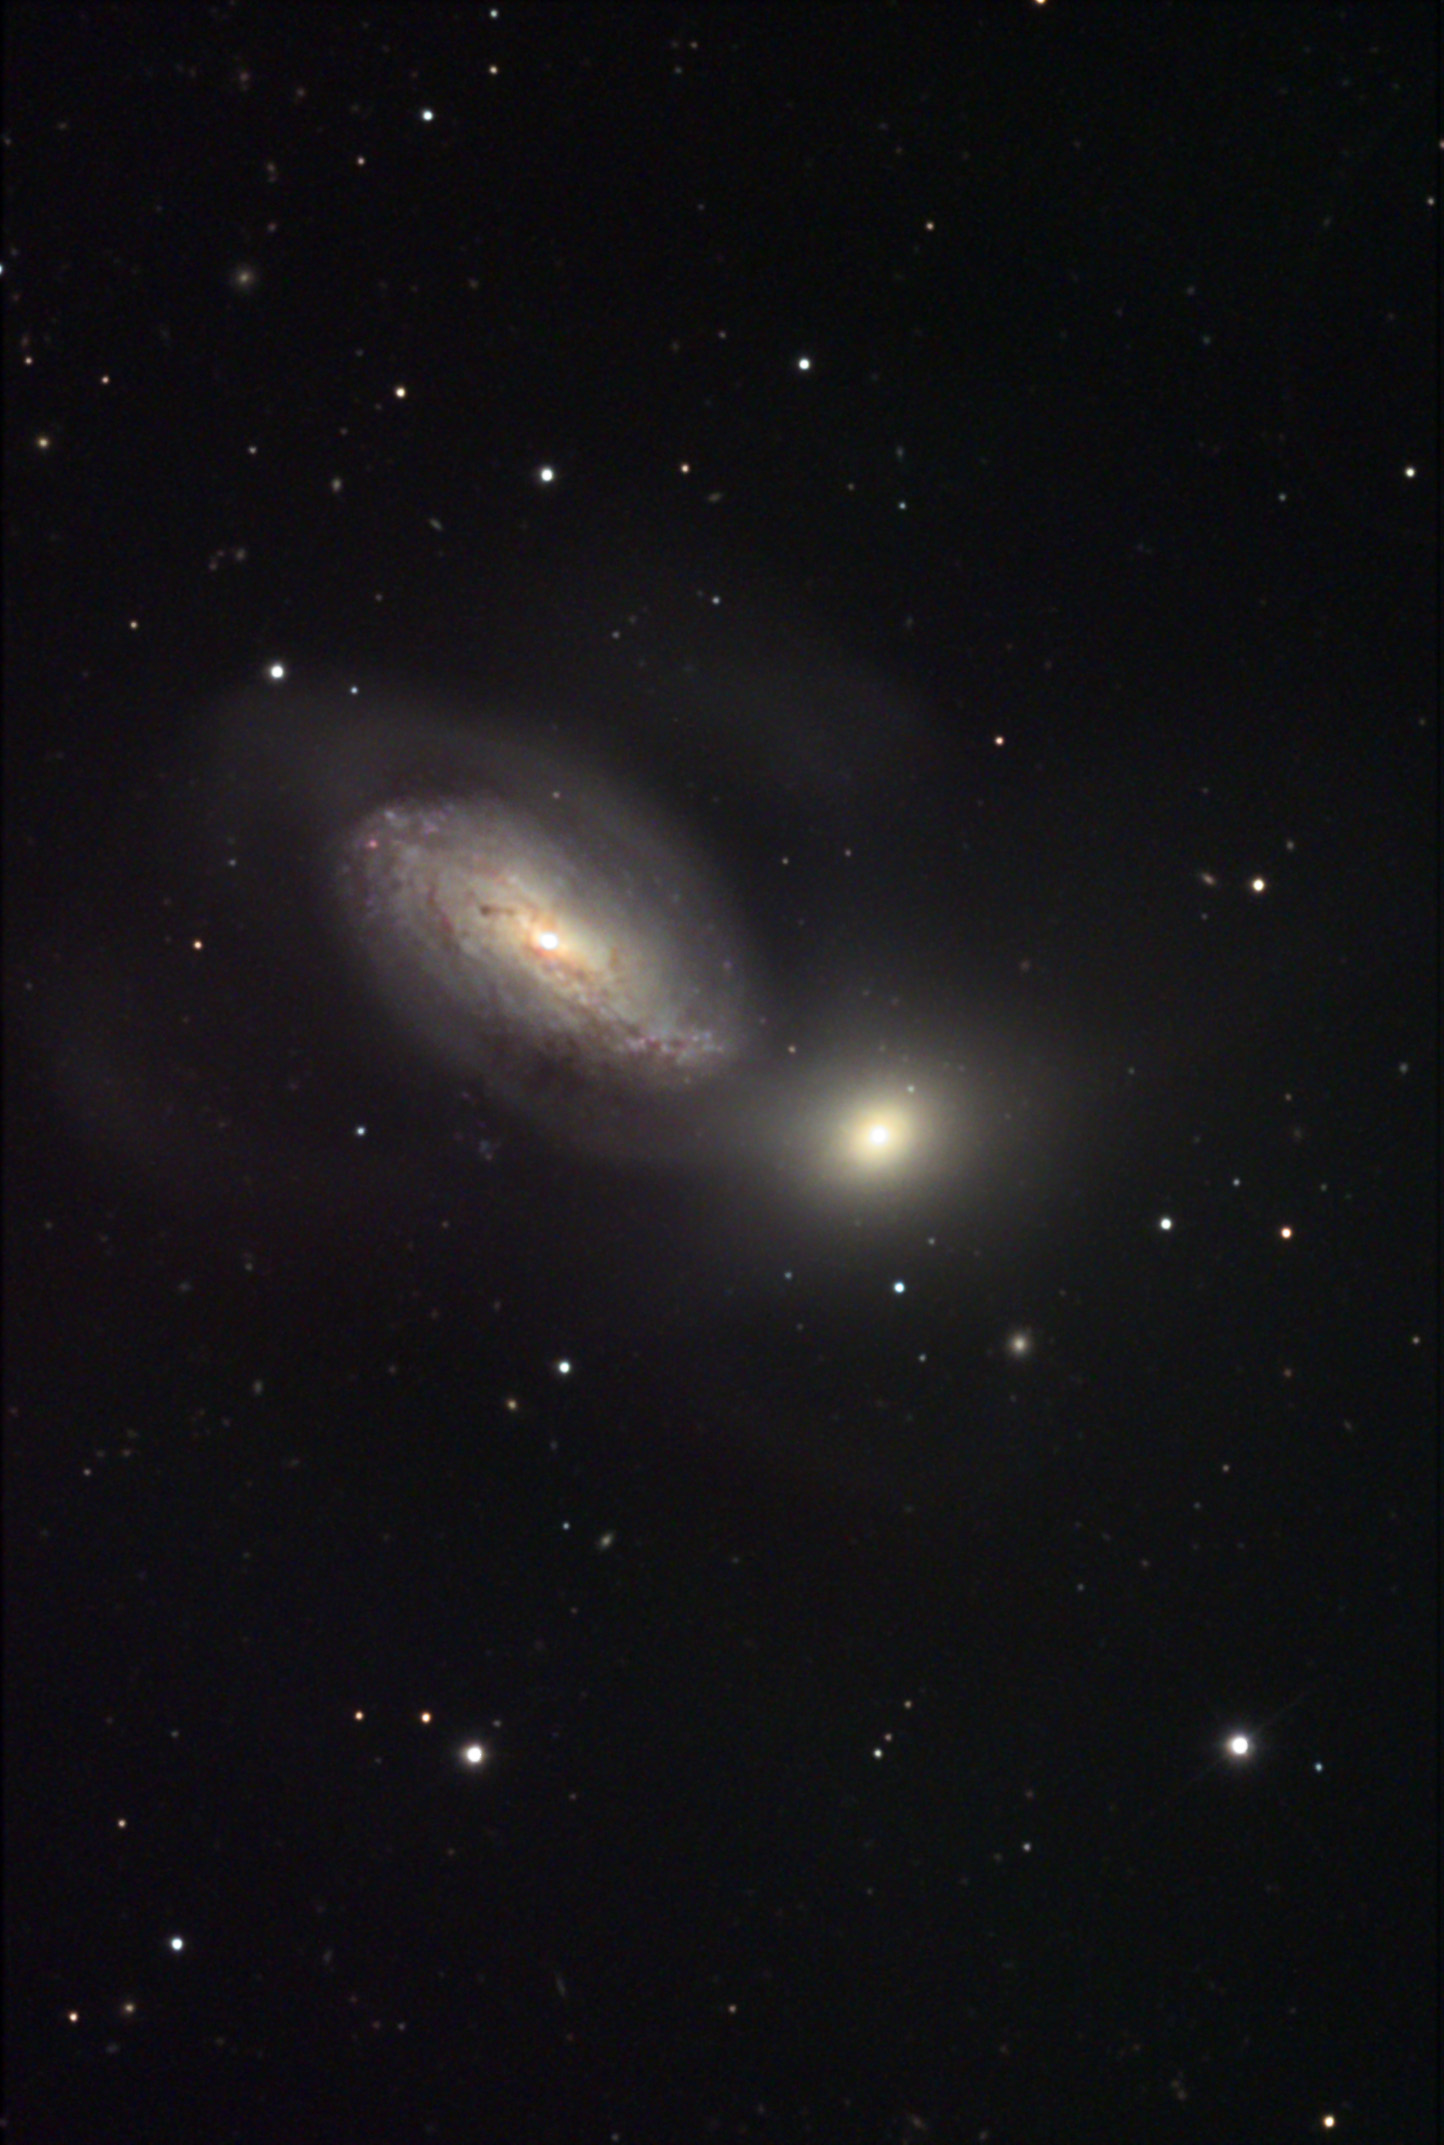

NGC 3227

NGC 3227 is currently colliding with the small elliptical galaxy to the lower-right. The interacting pair are located about 80 million miles away in the constellation Leo.

This image was taken as part of Advanced Observing Program (AOP) program at Kitt Peak Visitor Center during 2014.

Credit: KPNO/NOIRLab/NSF/AURA/Sid Leach and Wil Milan/Adam Block